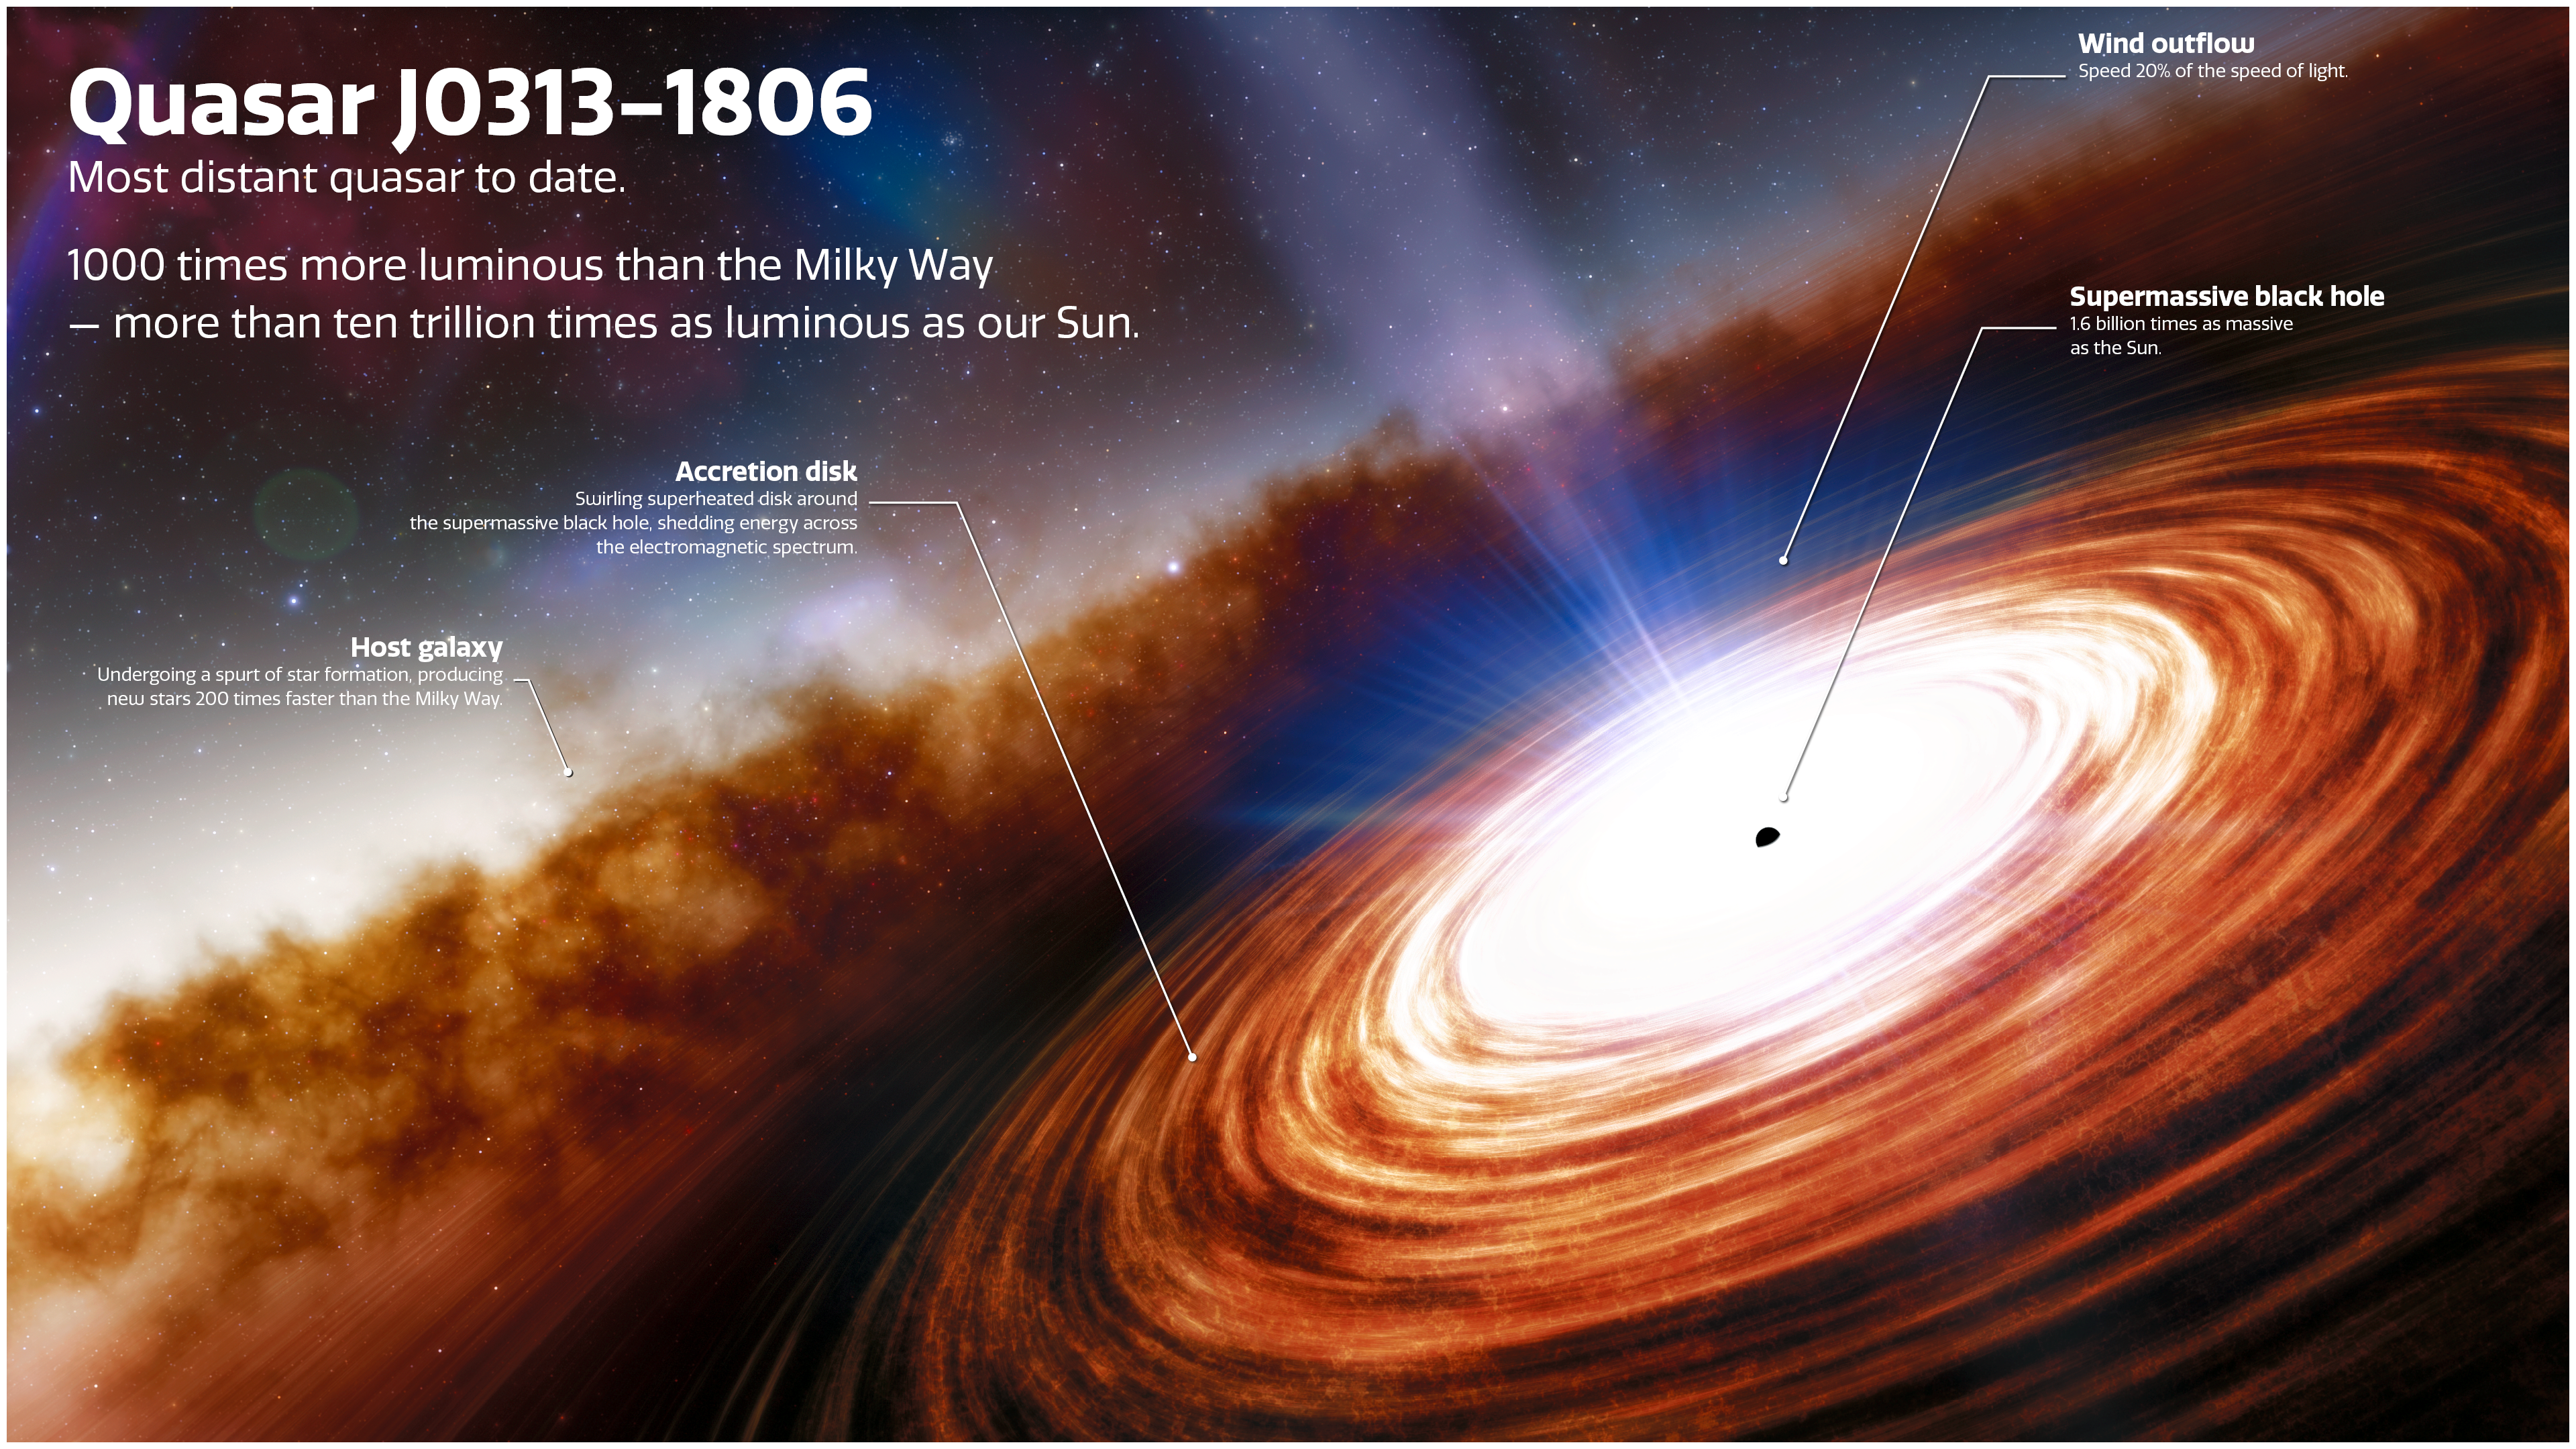

Artist’s impression of quasar J0313-1806 (labelled)

An artist’s impression of quasar J0313-1806 showing the supermassive black hole and the extremely high velocity wind. The quasar, seen just 670 million years after the Big Bang, is 1000 times more luminous than the Milky Way, and is powered by the earliest known supermassive black hole, which weighs in at more than 1.6 billion times the mass of the Sun.

Credit: NOIRLab/NSF/AURA/J. da Silva (Spaceengine)